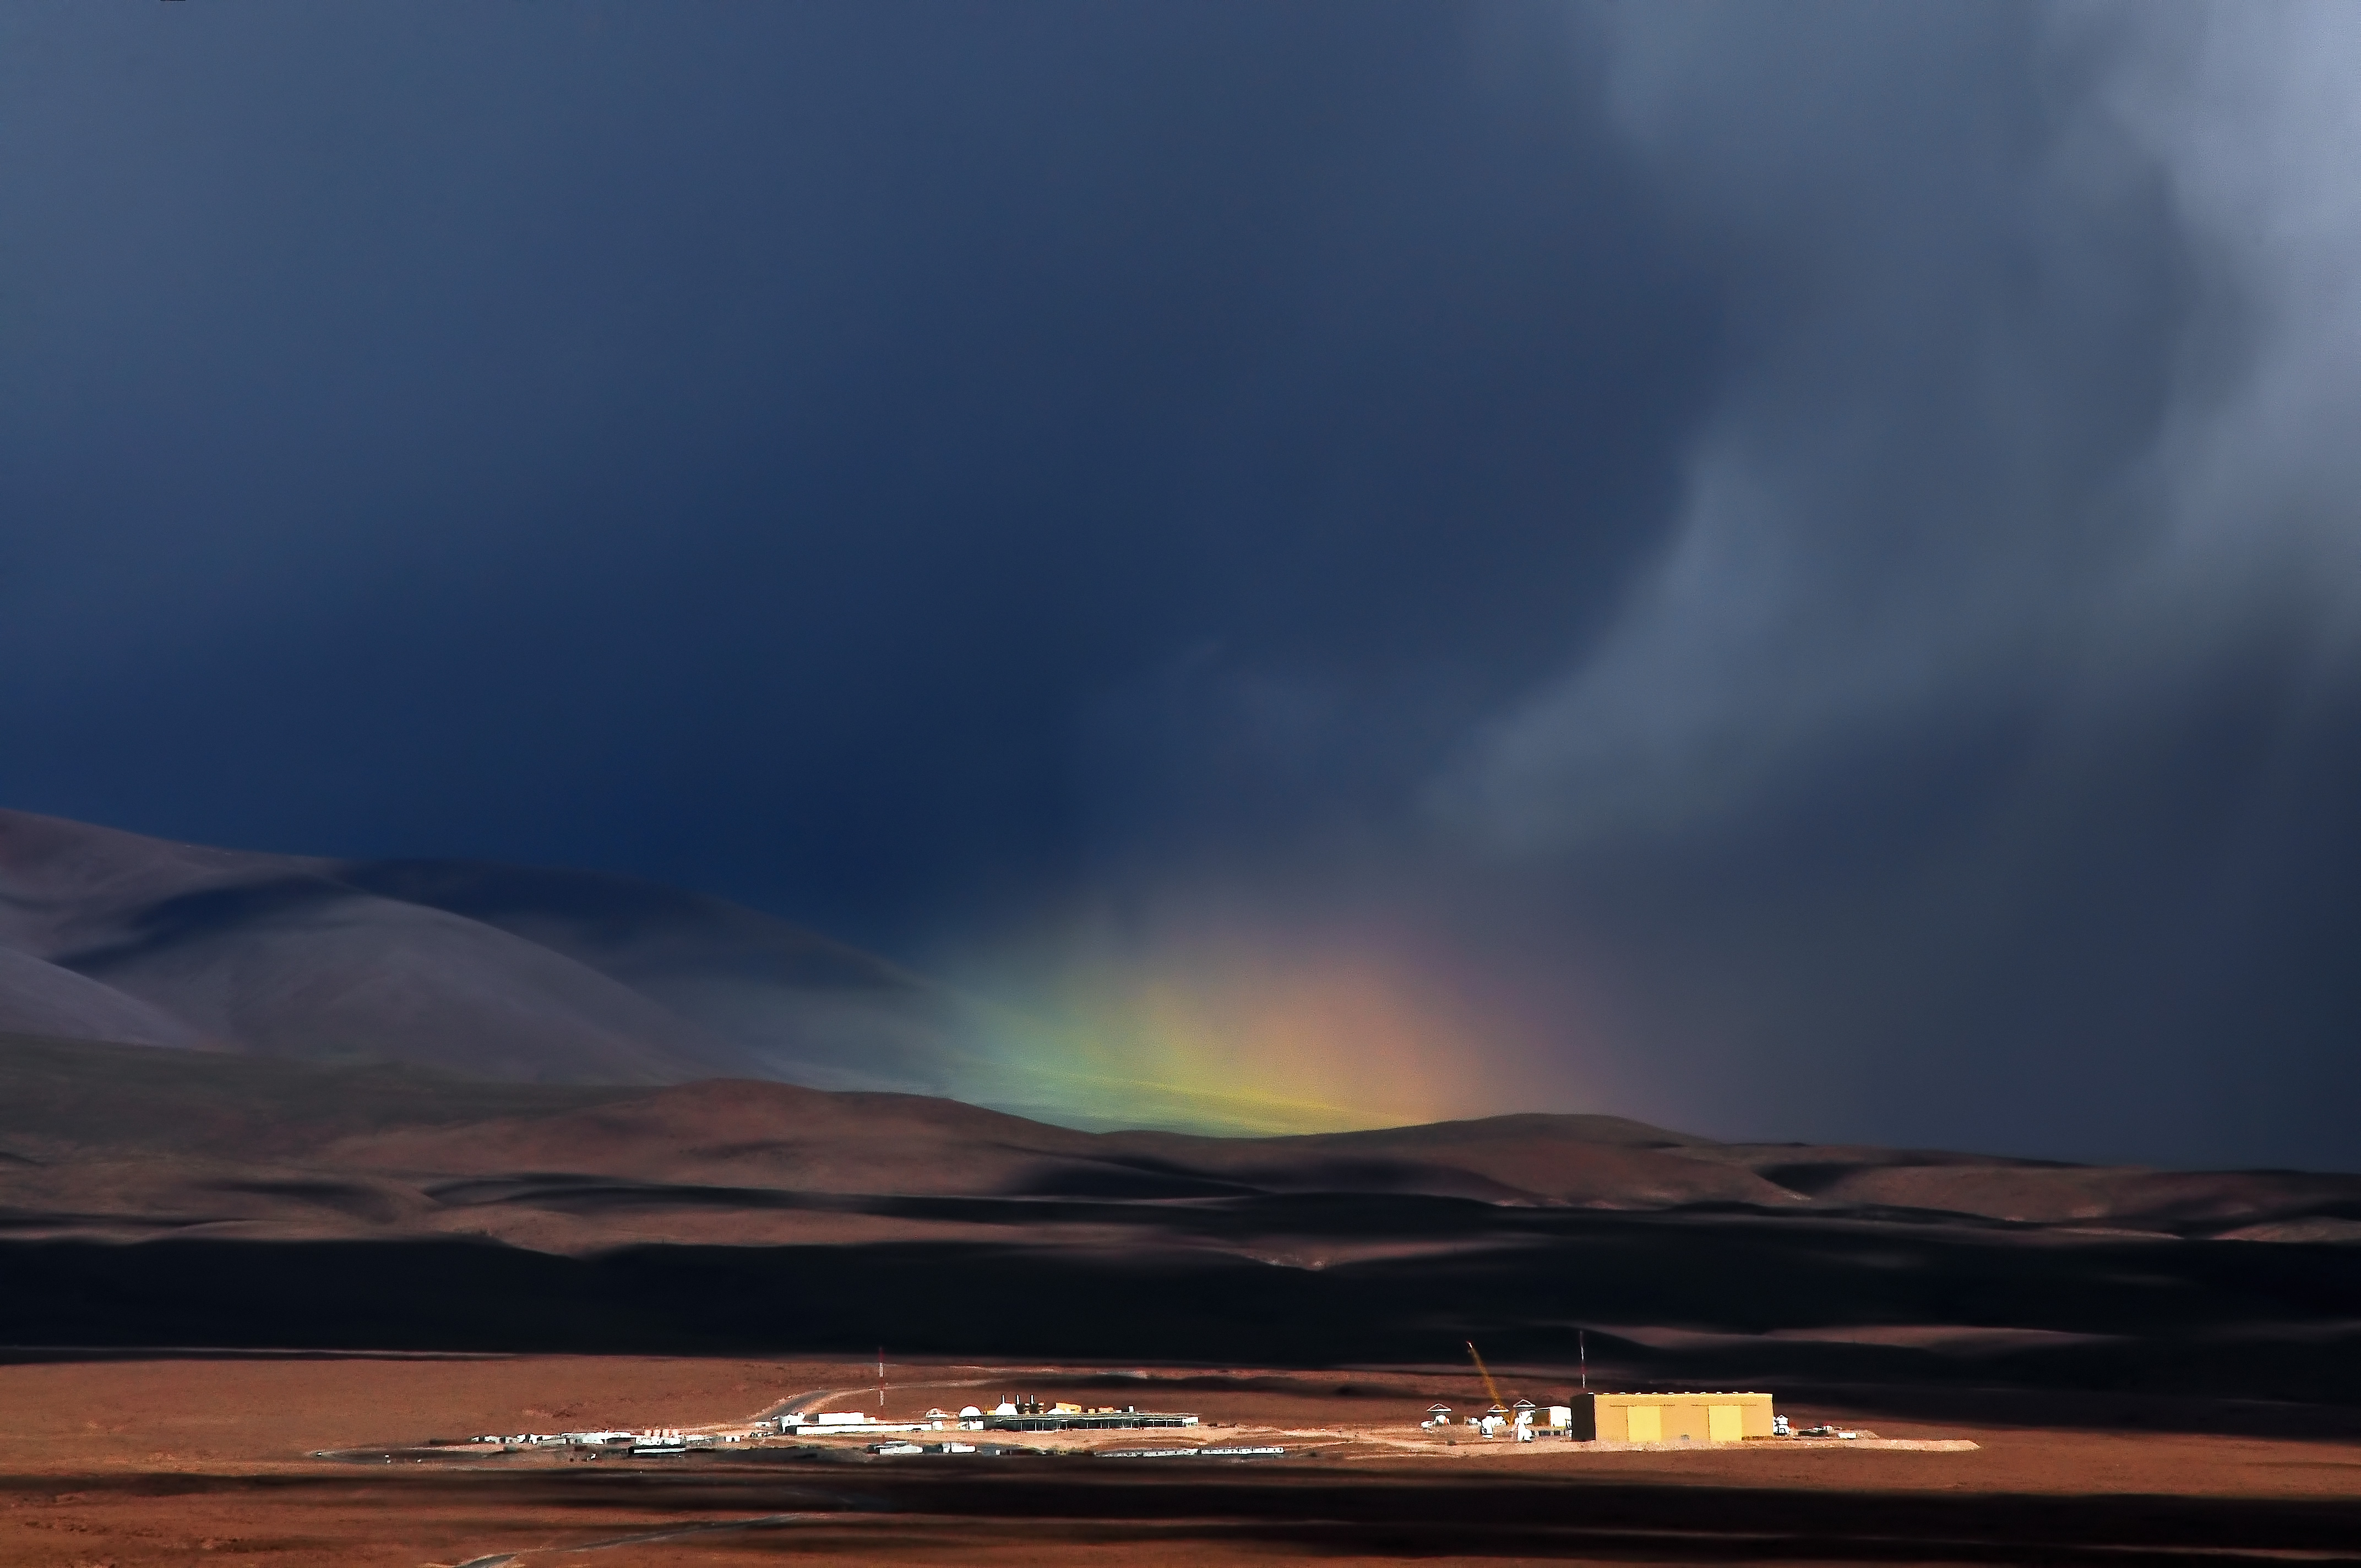

Rainbow rising

Rainbows are widely appreciated for the welcome touch of colour they can bring to an otherwise dark and dreary day, and this rainbow is no exception. This rare rainbow appears over ALMA Operations Support Facility (OSF), which lies some 2900 meters above sea level close to San Pedro de Atacama.

Credit: A. Silber ALMA (ESO/NAOJ/NRAO)